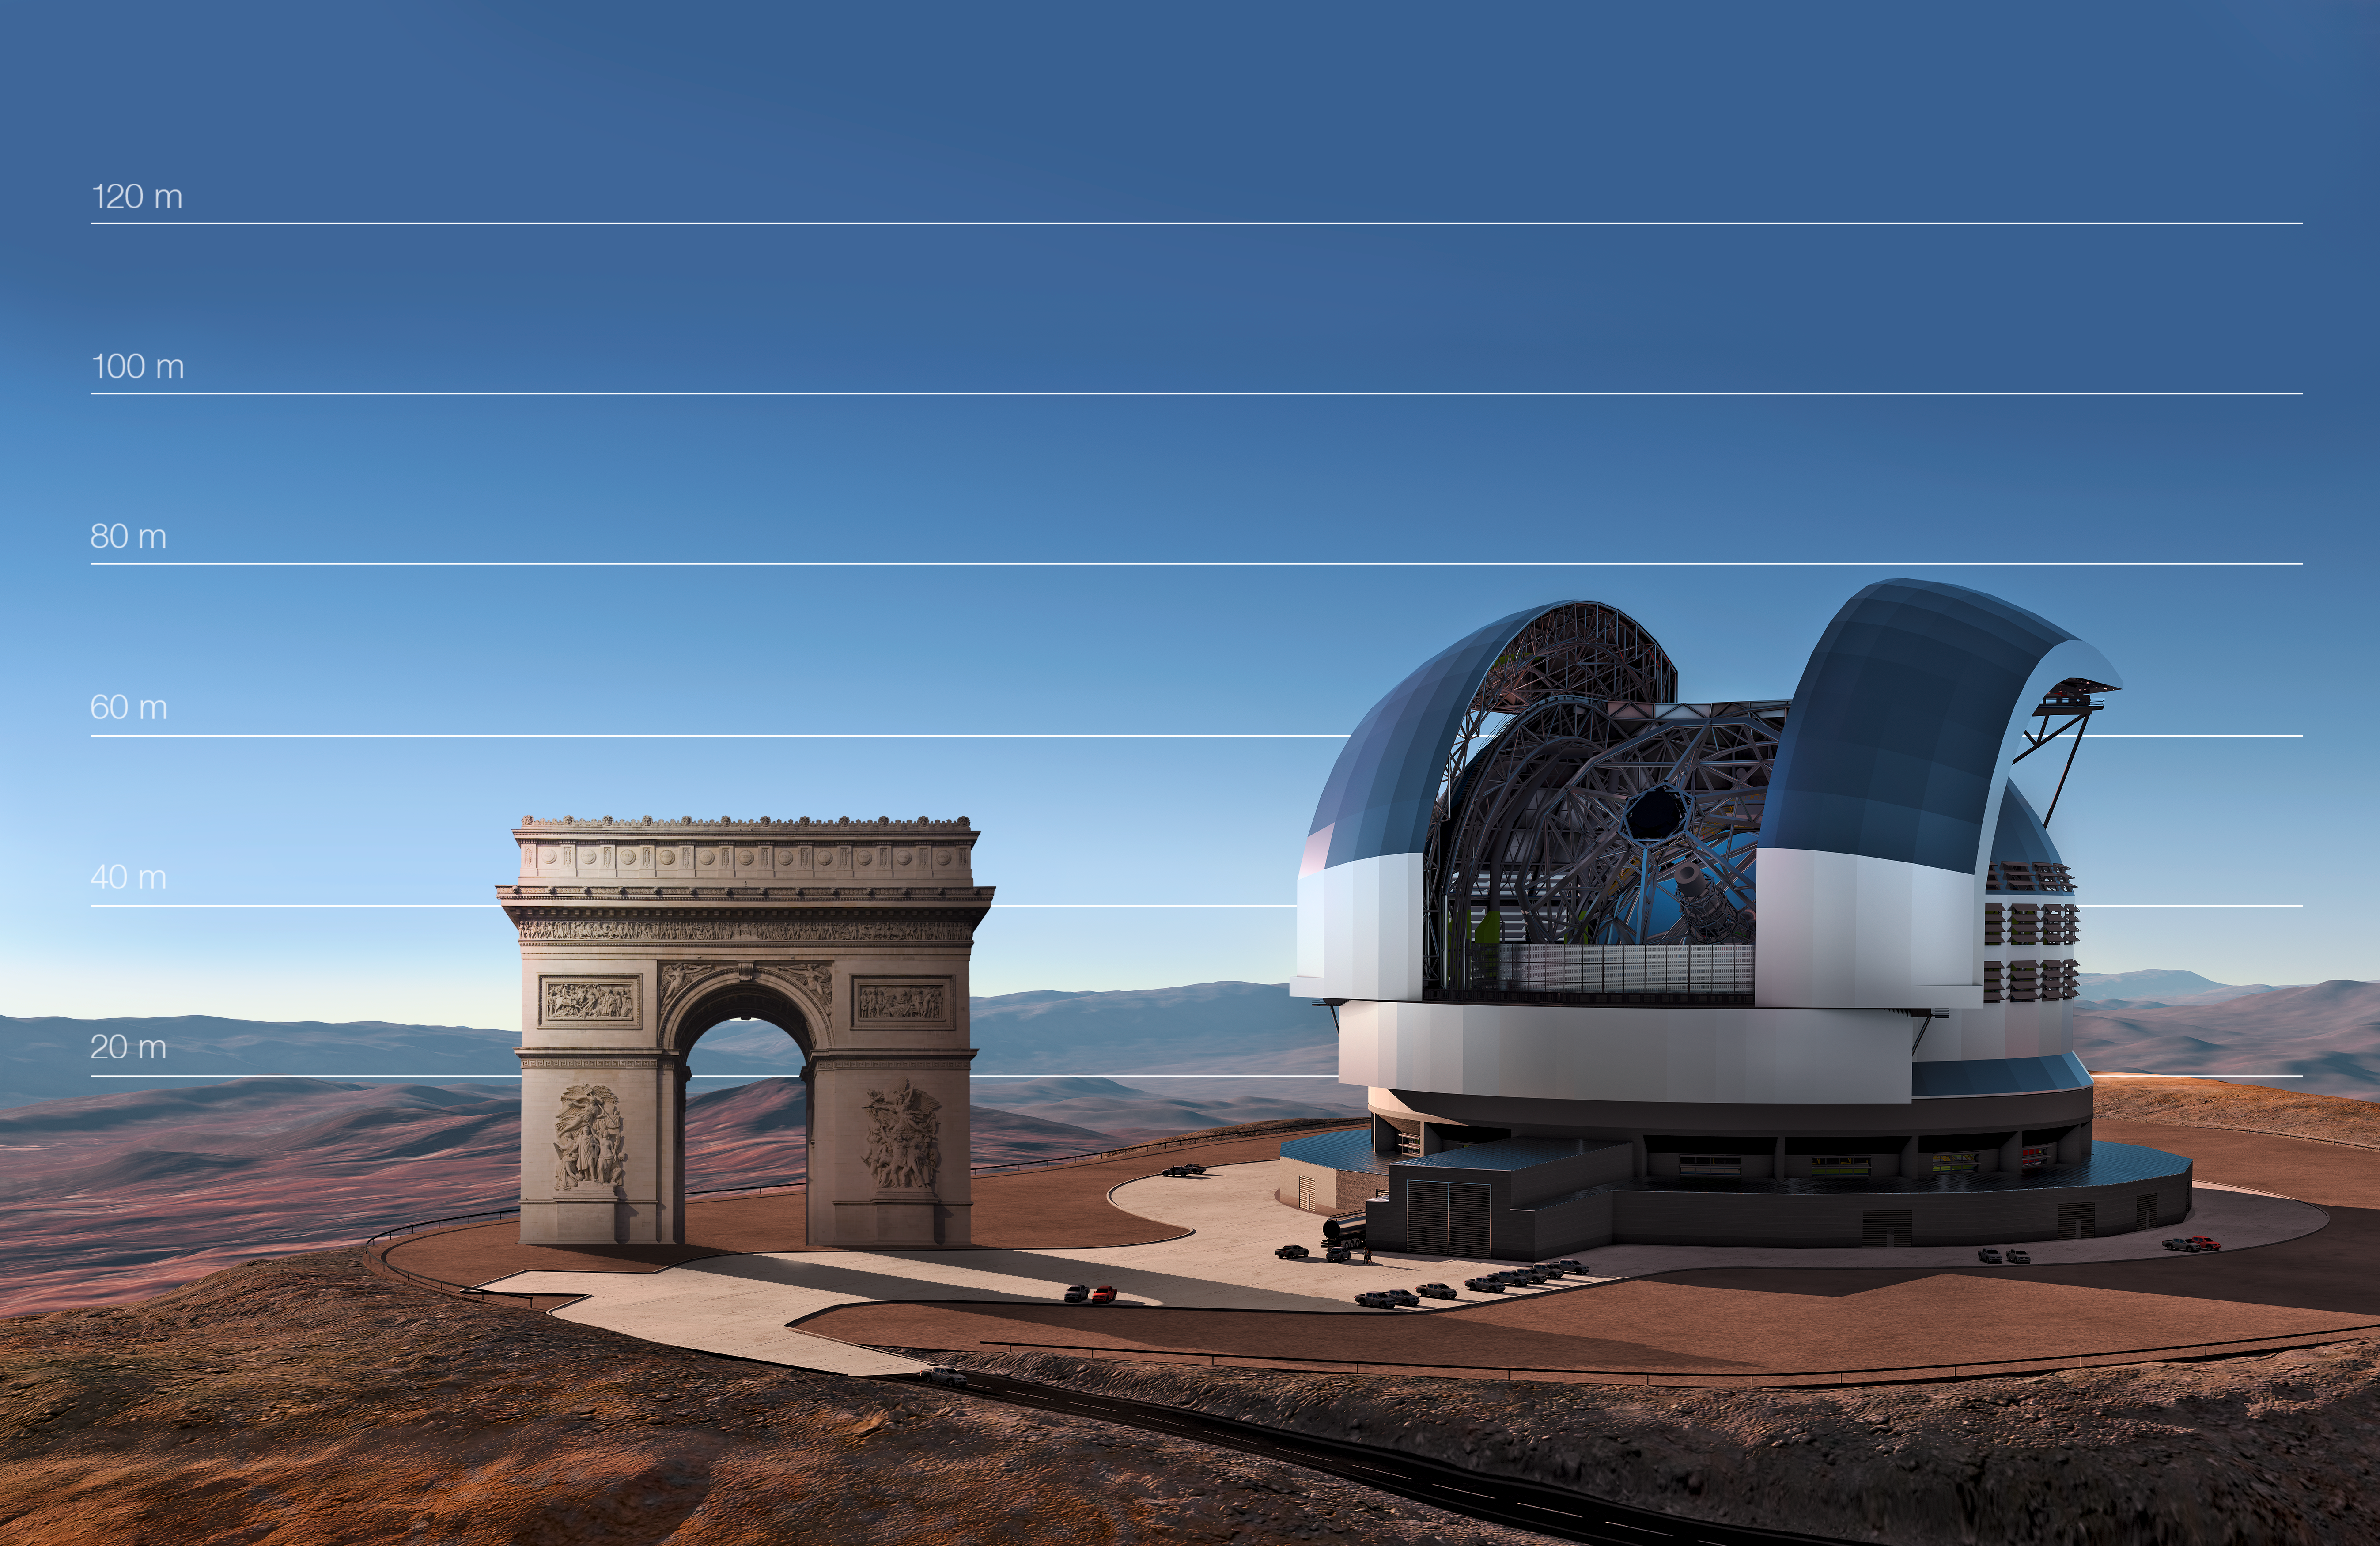

The E-ELT compared to the Arc de Triomphe in Paris, France

This artist's impression compares the E-ELT to the Arc de Triomphe in Paris, France.

Credit: ESO